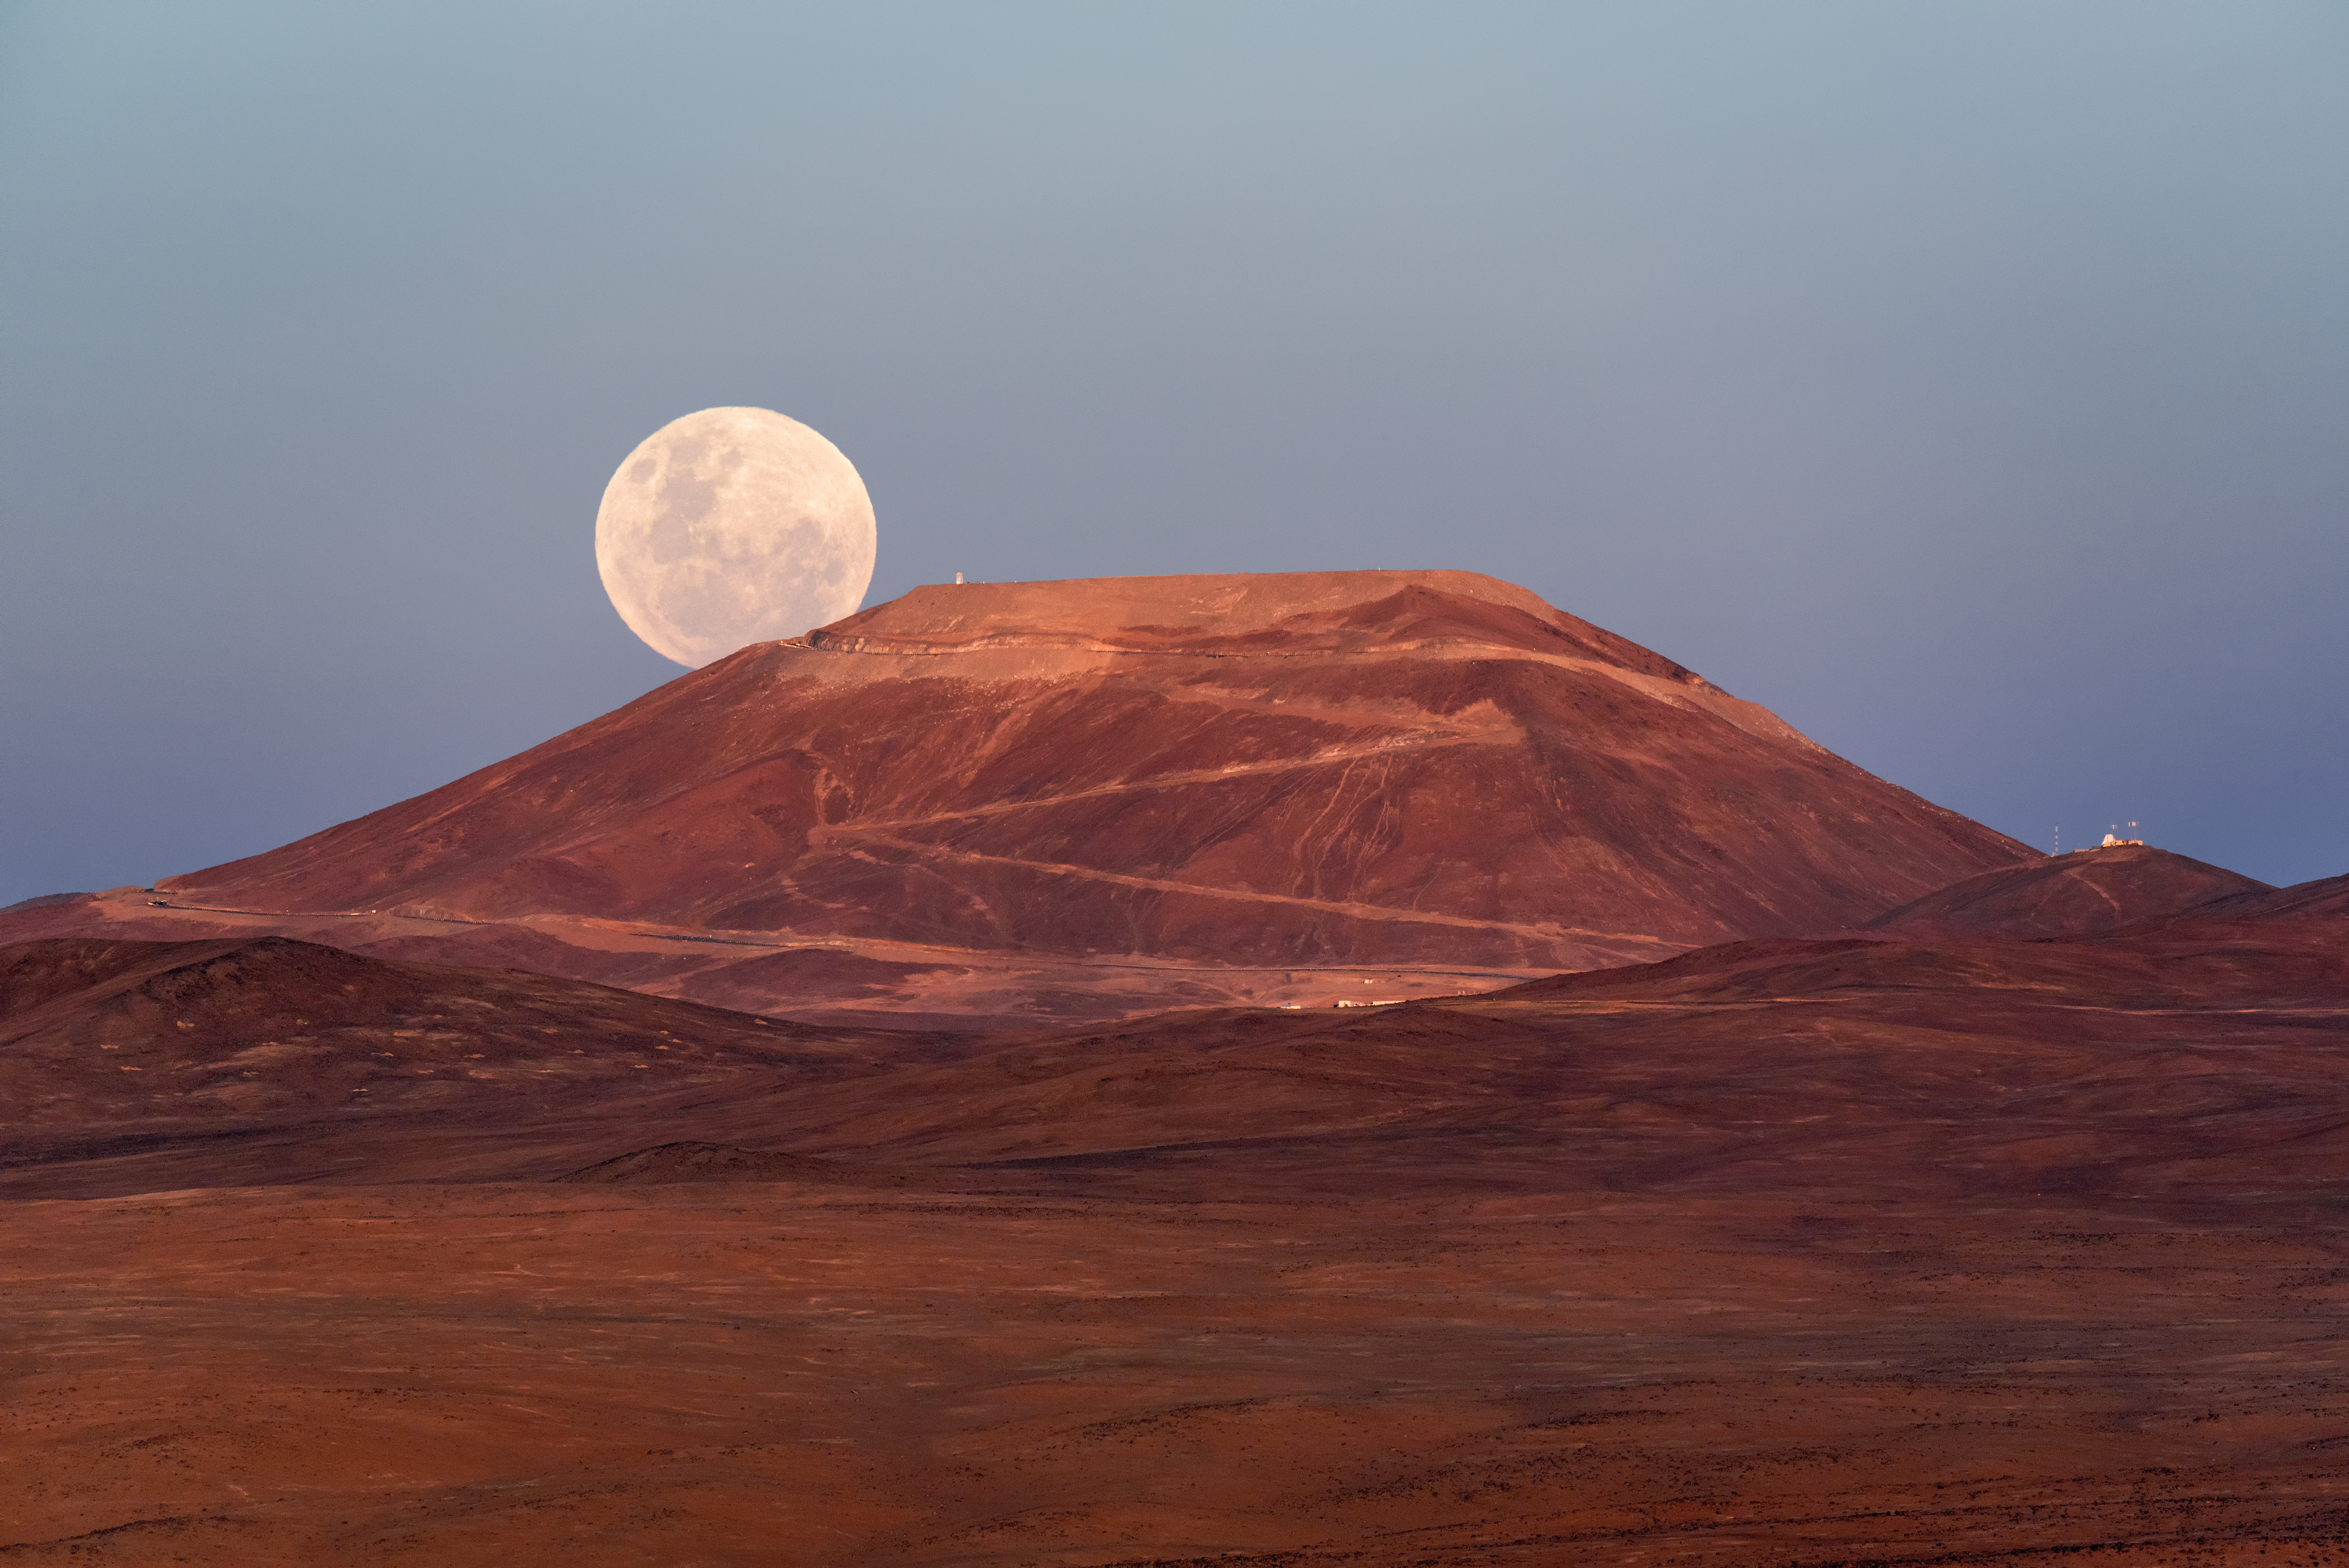

Supermoon beckons in the new year

The first evening of the new year was beckoned in by a spectacular supermoon, rising up from behind the majestic Cerro Armazones mountain in Chile. A supermoon like this is a magnificent, albeit relatively frequent, occurrence which takes place when a full moon coincides with the point in the lunar orbit that is closest to Earth, its diameter appearing about 14% larger in the sky.

The road zigzagging up Cerro Armazones appears to lead directly to the Moon itself — truly making it a road to the stars. By 2024, the “world’s biggest eye on the sky” will rest on top of this mountain, as its peak will be home to the Extremely Large Telescope. At an altitude of 3046 metres, Cerro Armazones provides a spectacular environment for astronomical observations, in particular because it receives 320 clear nights per year.

This photo was captured by ESO Photo Ambassador Gerhard Hüdepohl. He walked two kilometres from ESO’s nearby Paranal Observatory into the Atacama Desert to find the right position to take this photo. Beforehand, he had calculated the path the Moon would take to know the right time and place for this extraordinary shot.

Credit: G.Hüdepohl (atacamaphoto.com)/ESO